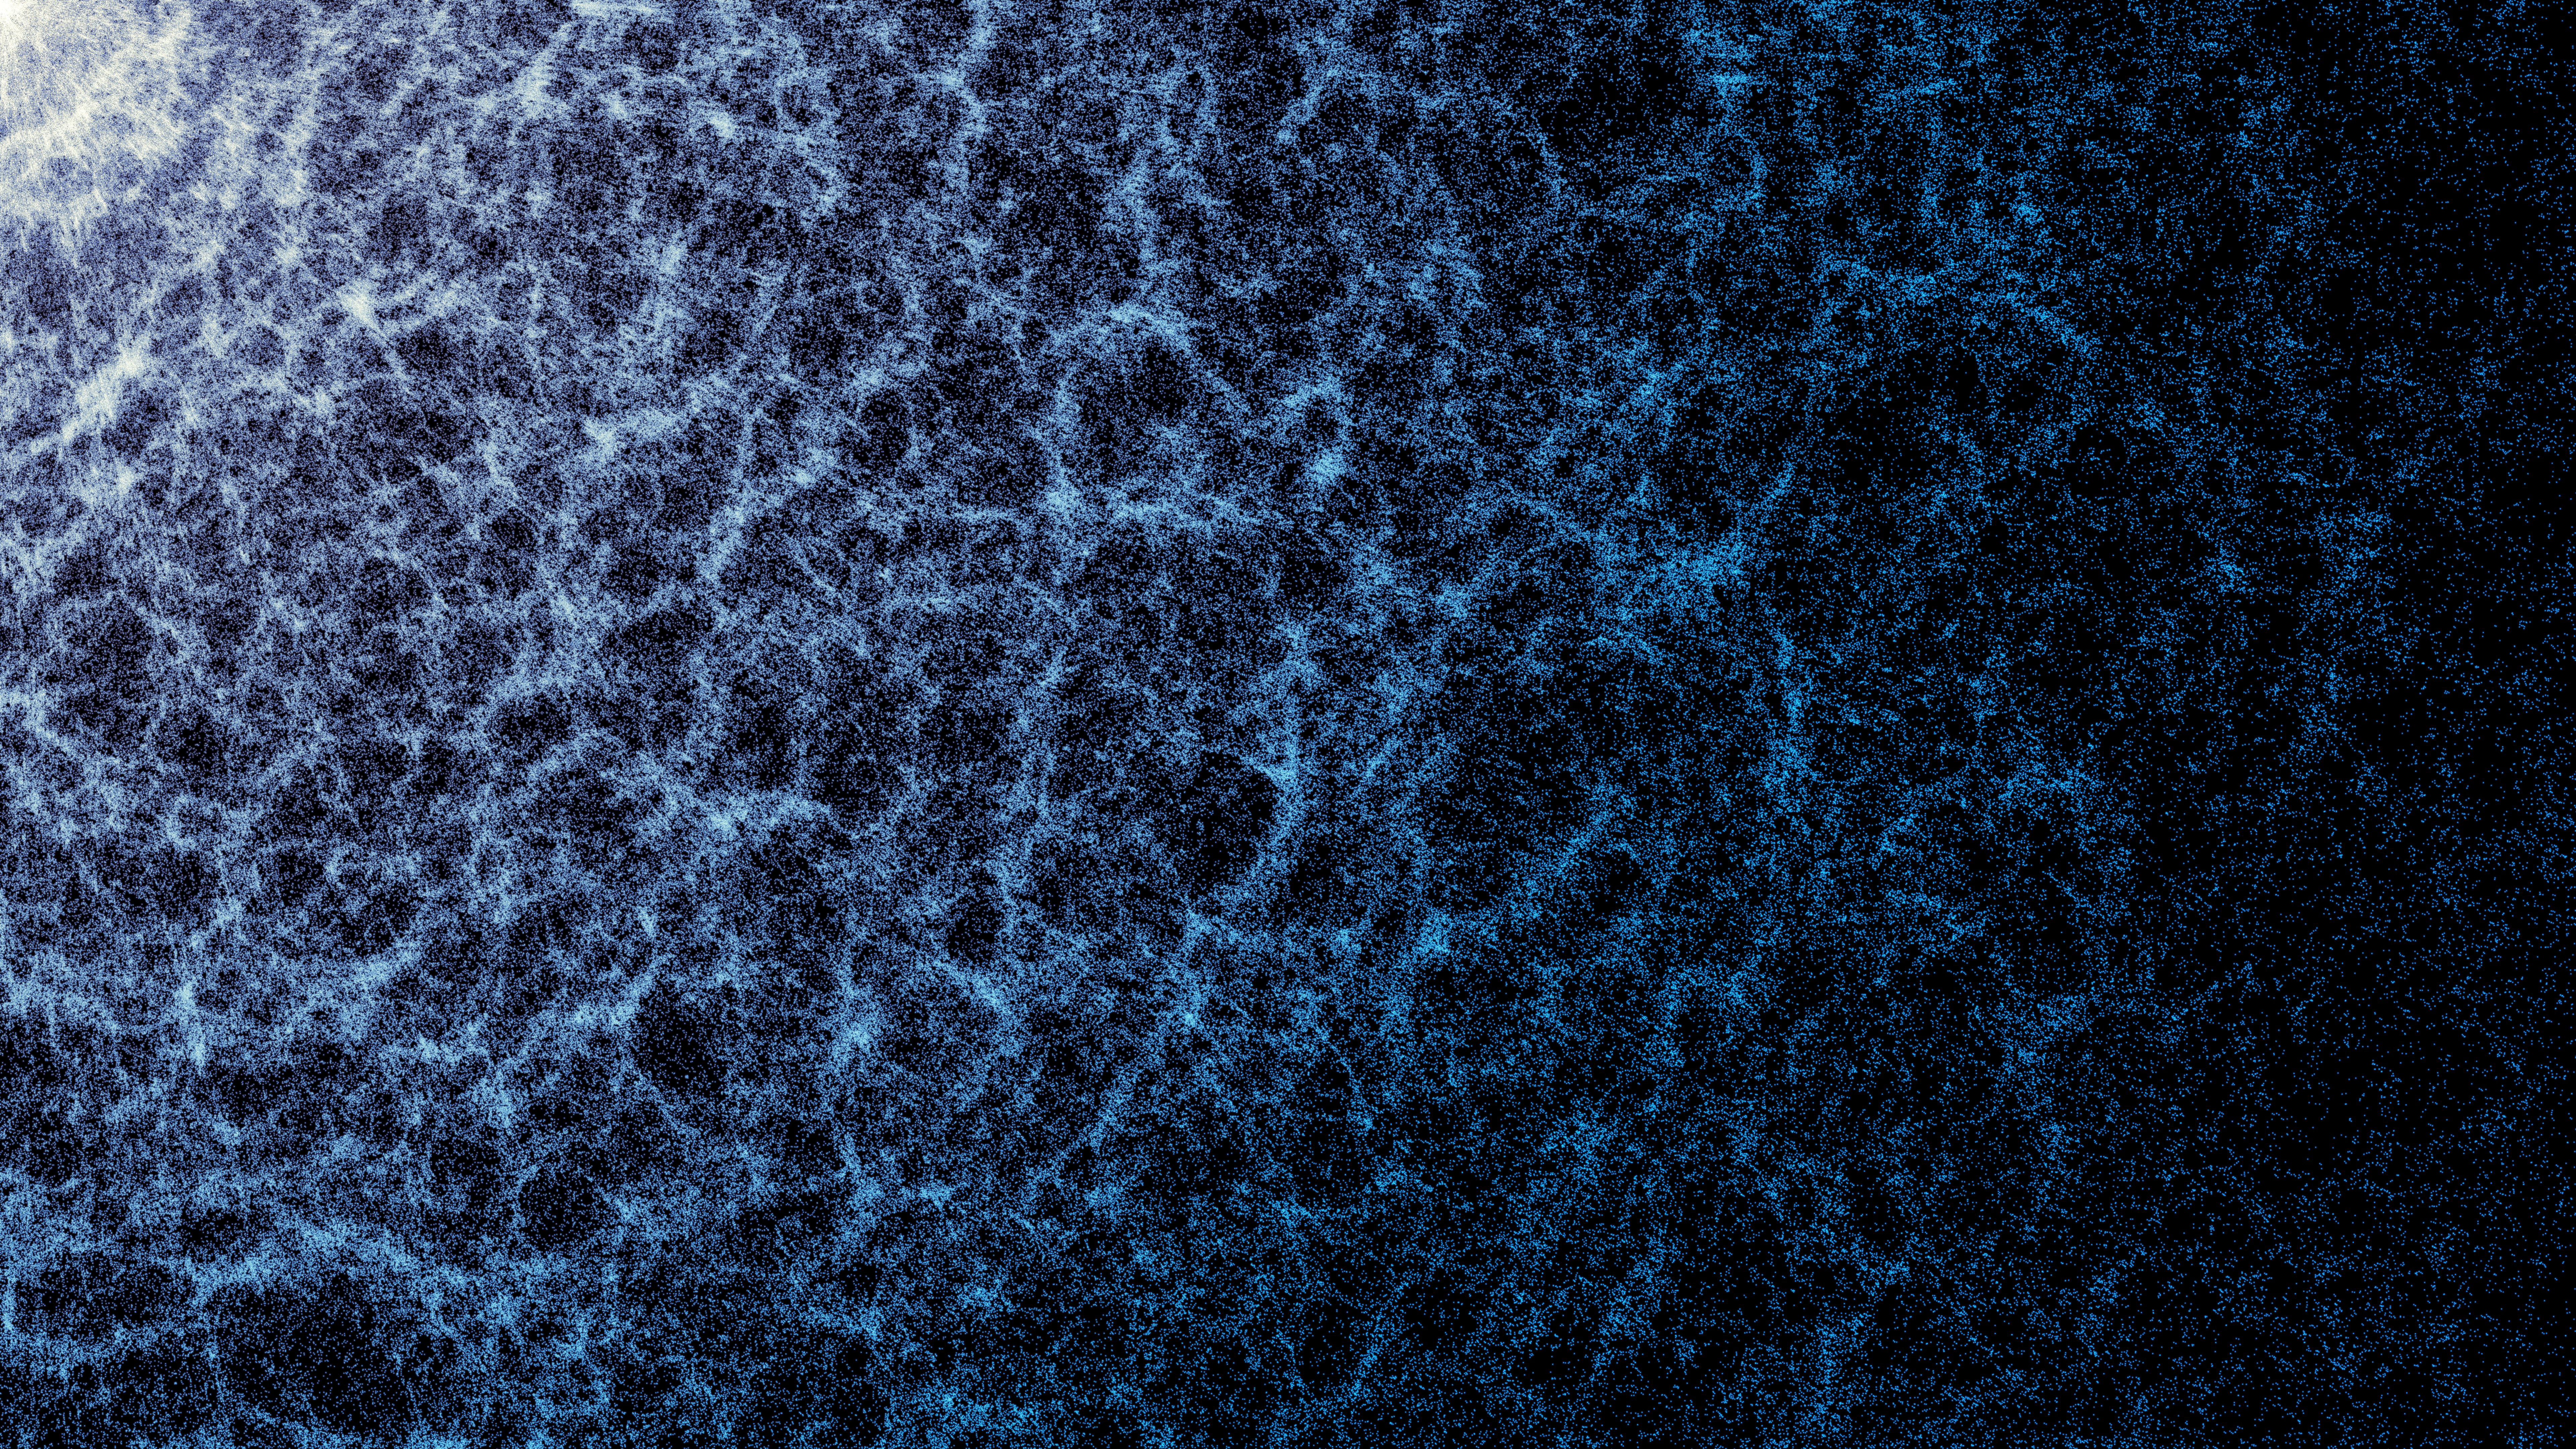

Zoomed-in portion of DESI’s year-five map

A small portion of DESI’s year-five map in which the large-scale structure of the Universe, created by gravity, is visible. Each dot represents a galaxy. The denser areas indicate regions where galaxies and galaxy clusters have clumped together to form the strands of the cosmic web. Also seen are large voids between the filaments.

Credit: DESI Collaboration and DESI Member Institutions/DOE/KPNO/NOIRLab/NSF/AURA/R. Proctor Image Processing: M. Zamani (NSF NOIRLab)